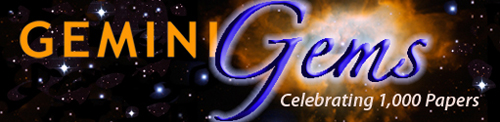

Gemini Observatory Celebrates 1,000th Paper

Credit: Gemini Observatory Legacy Image